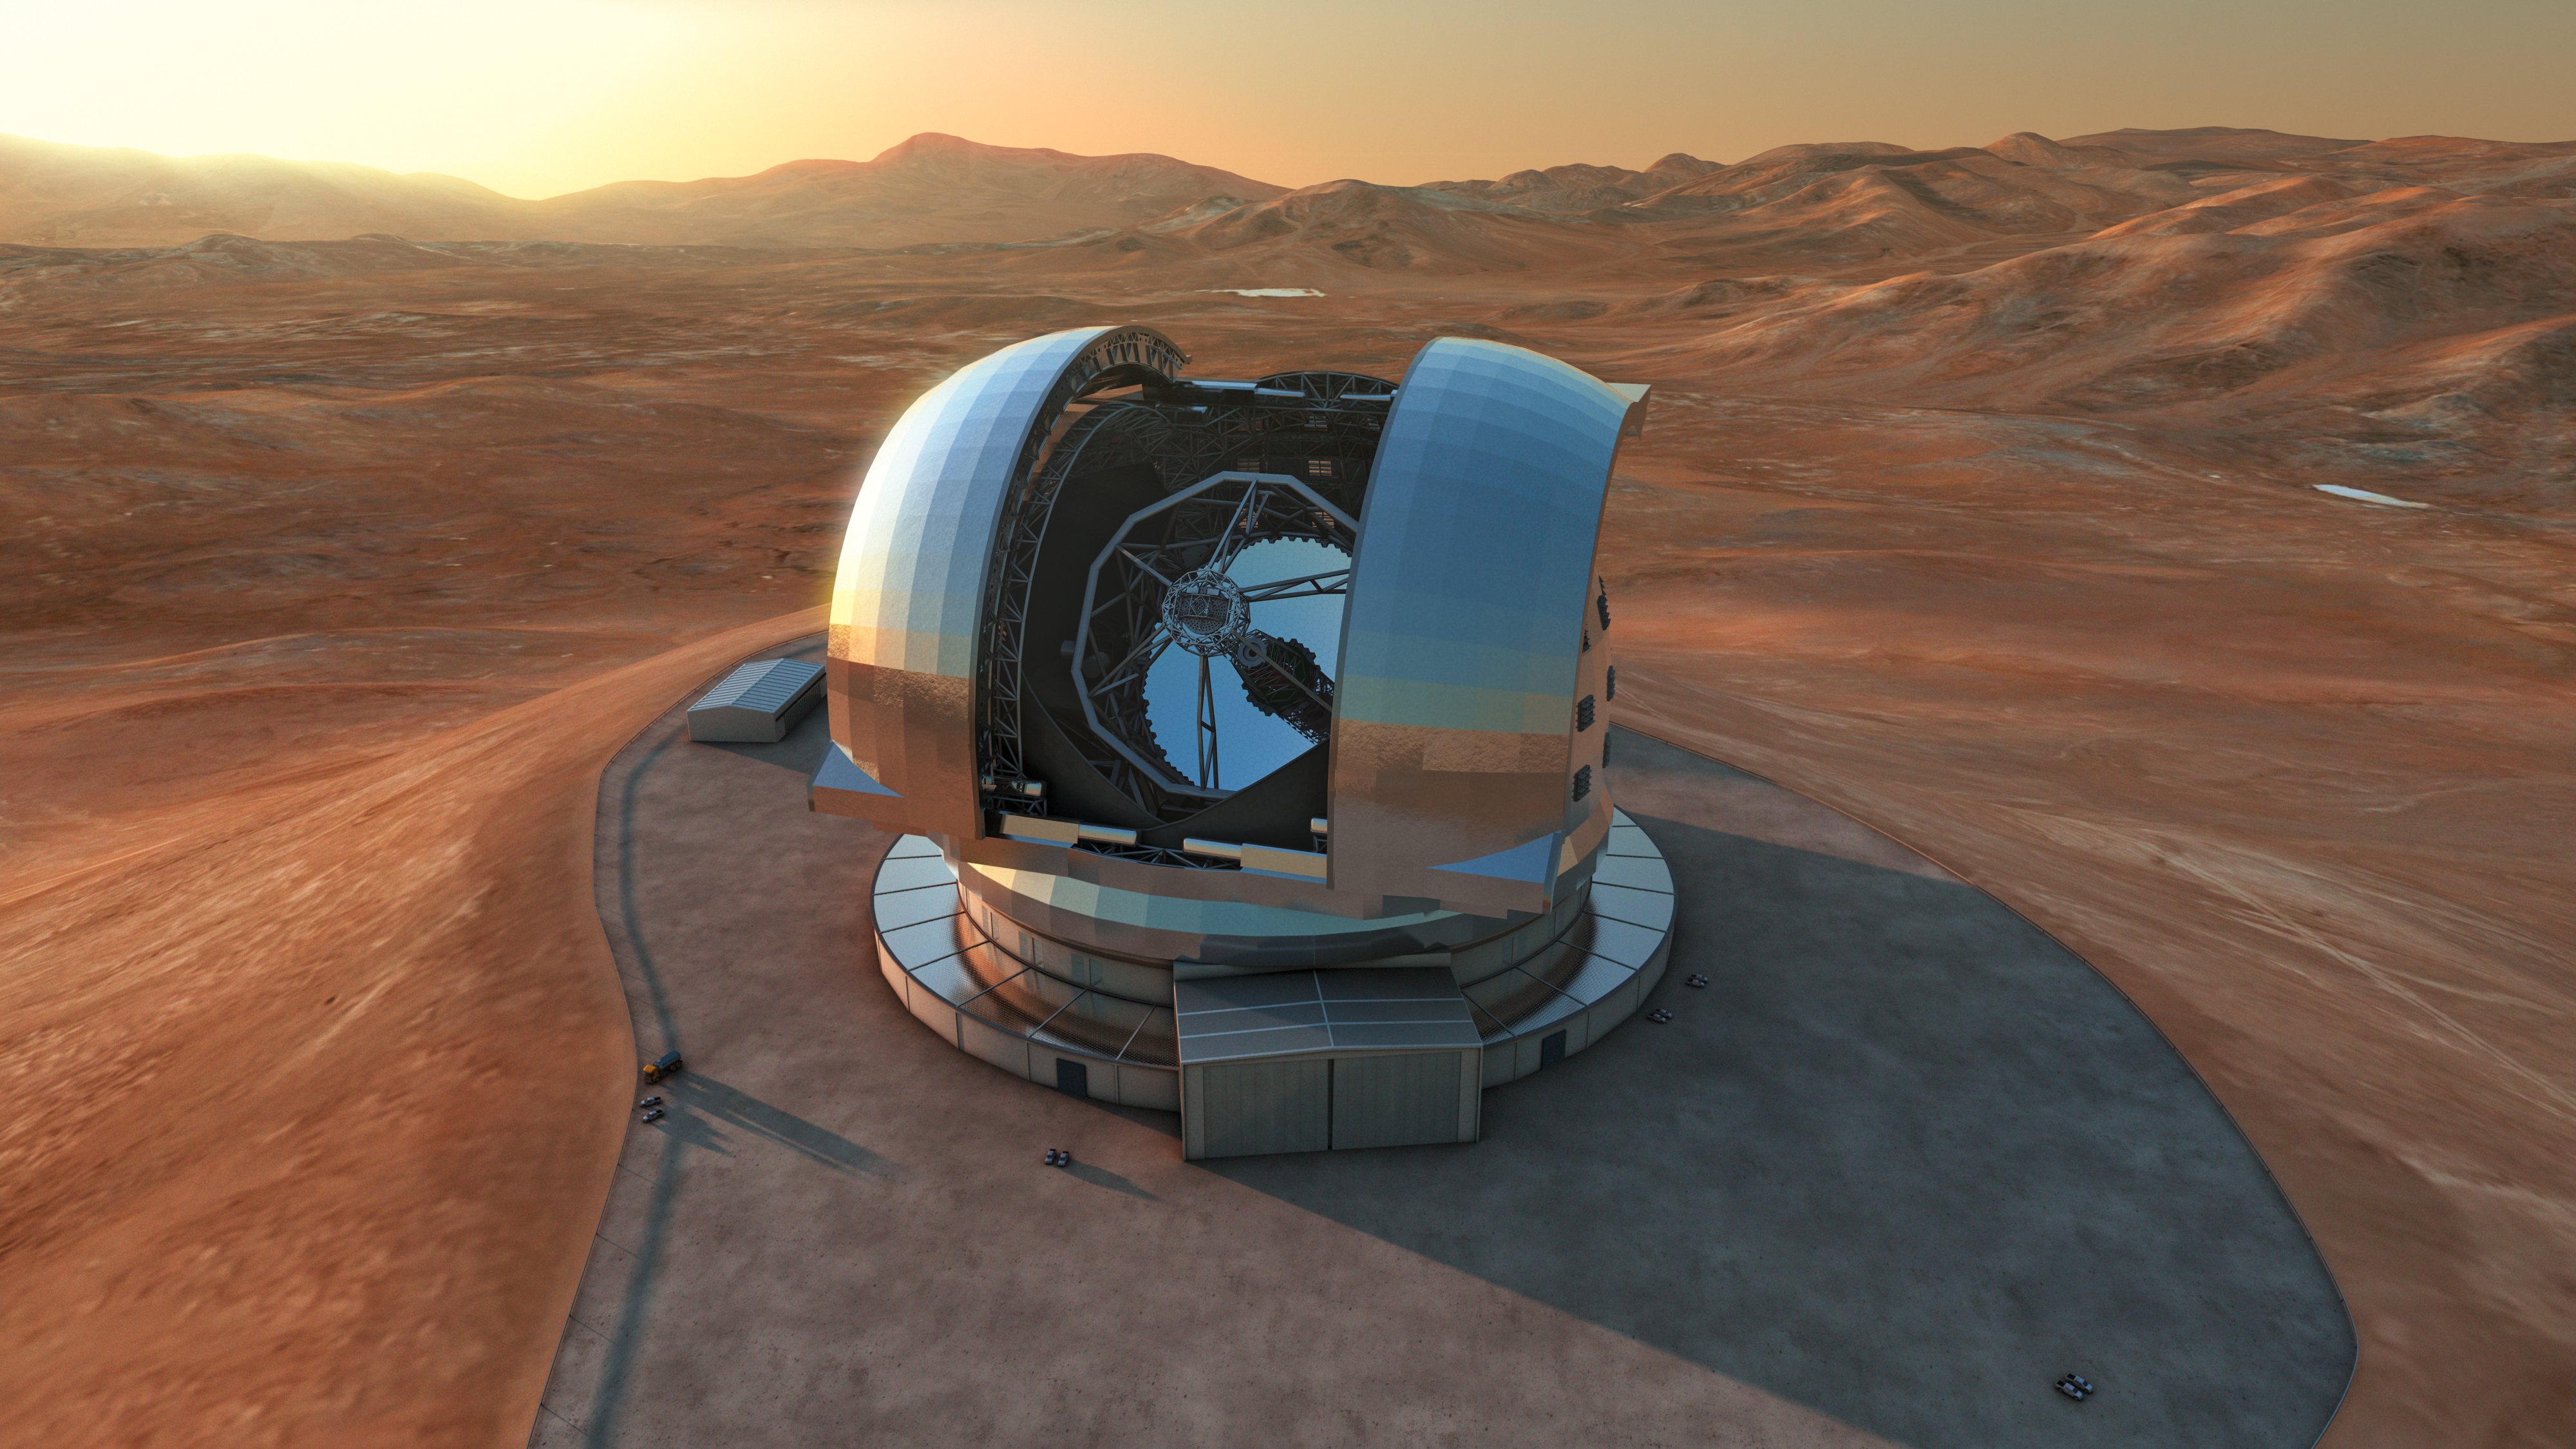

Artist’s impression of the ELT

Artist's impression of the Extremely Large Telescope (ELT) in its enclosure on Cerro Armazones, a 3046-metre mountaintop in Chile's Atacama Desert. The 39-metre ELT will be the largest optical/infrared telescope in the world — the world's biggest eye on the sky. Operations are planned to start early in the next decade, and the ELT will tackle some of the biggest scientific challenges of our time.

The design for the ELT shown here is preliminary.

Credit: ESO/L. Calçada